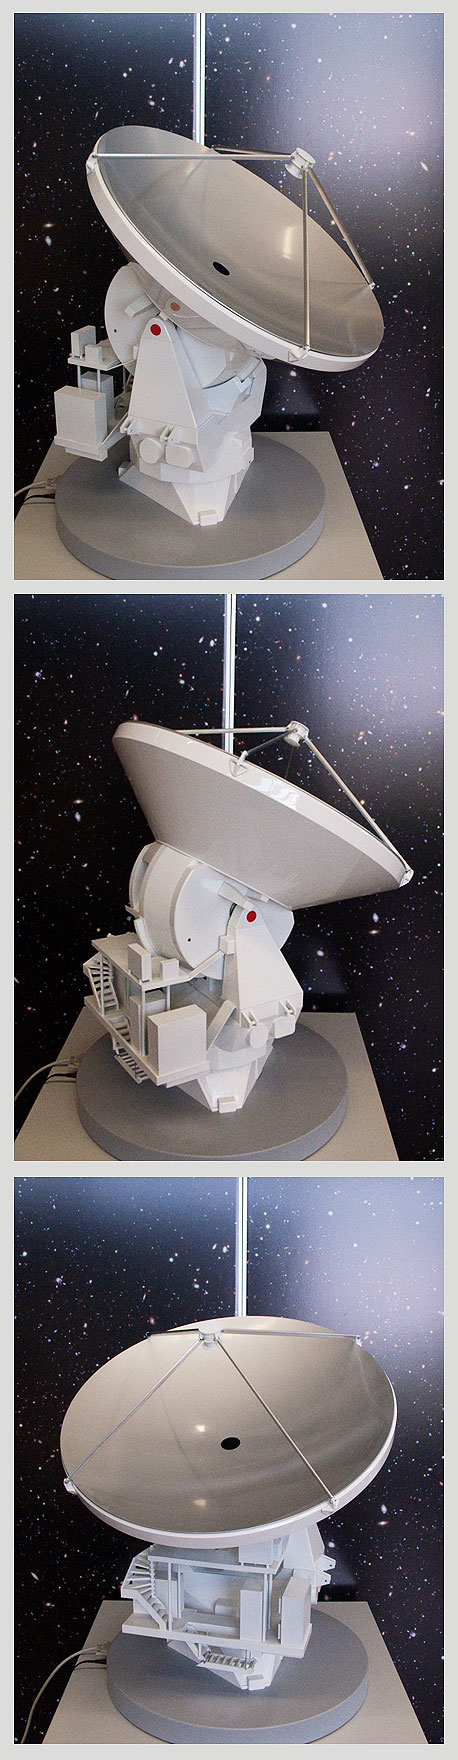

ALMA-ANT

ALMA single antenna, motorised.

Shipping dimensions: 76cm x 75cm x 117cm, 80kg

More Scale models are available.

Credit: ESO